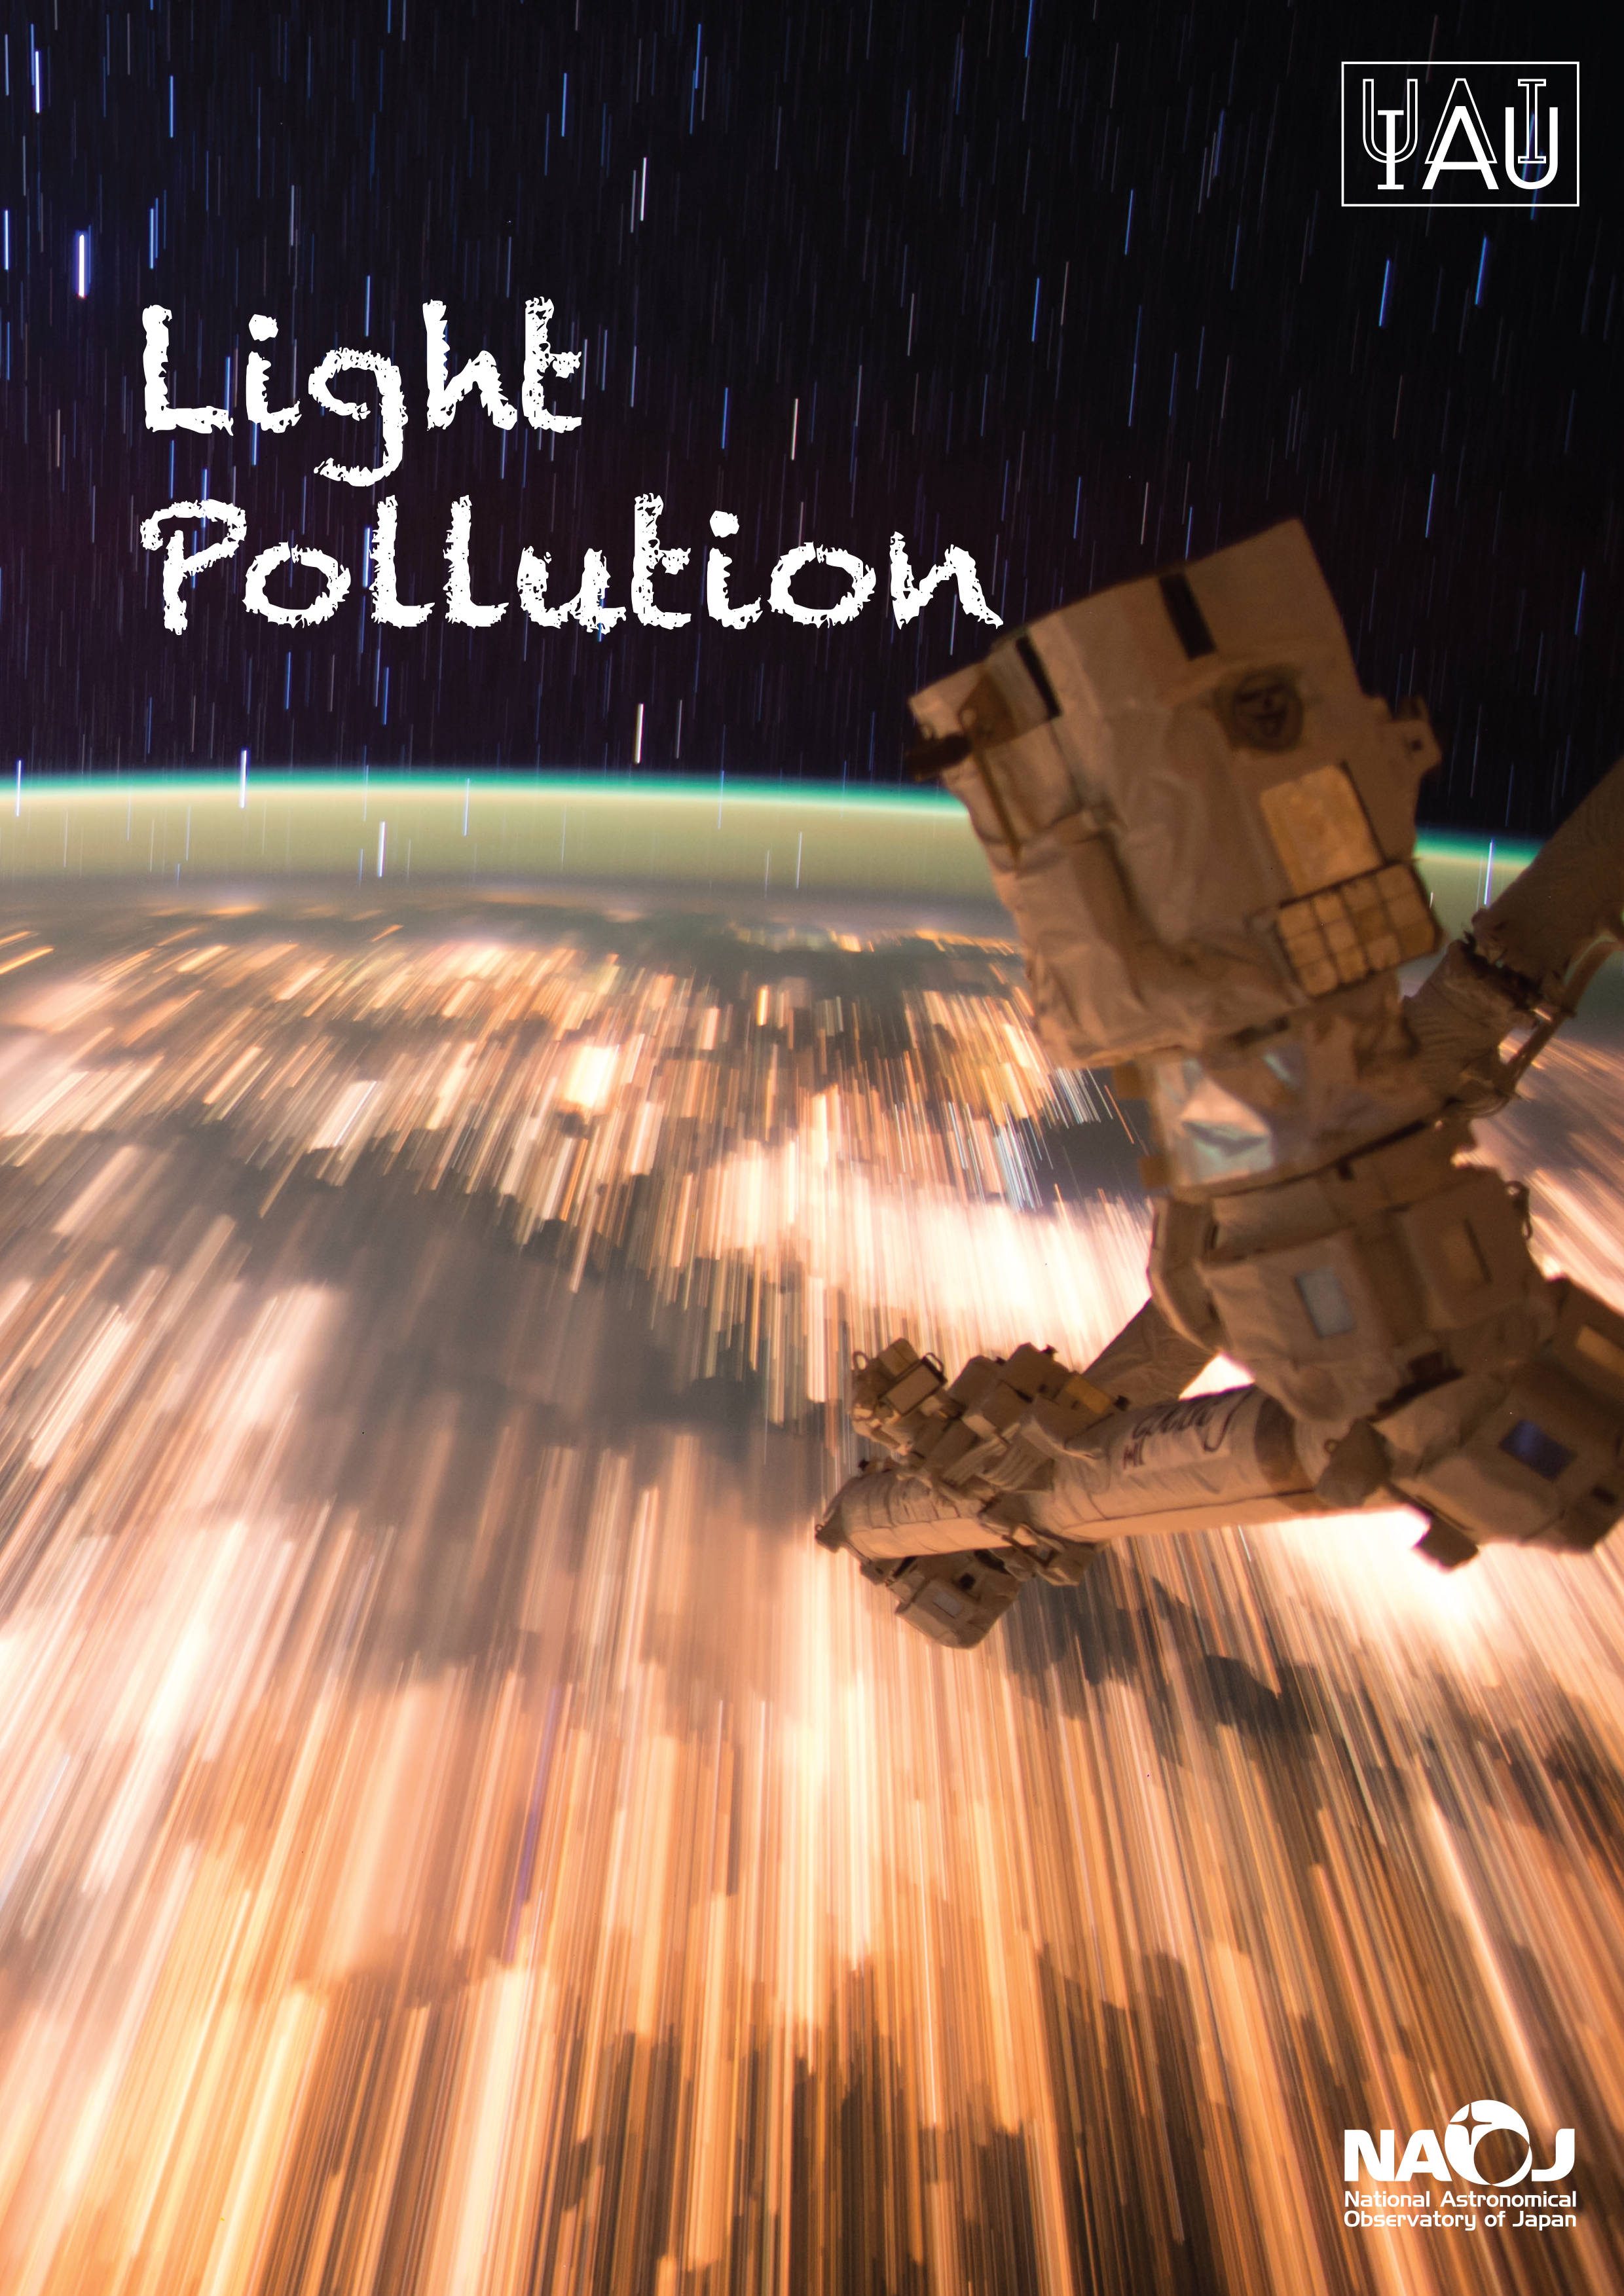

Light Pollution Brochure

This publication is a compilation of important findings of experts worldwide in the area of light pollution. The information was gathered under the umbrella of the Cosmic Light programme, organised by IAU during the International Year of Light 2015. The goal of this brochure is to raise the profile of recent advancements in our understanding of light pollution, in particular regarding the use of LEDs, to support the astronomy community and increase public awareness of light pollution research.

You can download this brochure as a high resolution pdf or as a medium resolution pdf.

Translations:
Arabic, courtesy of Ali jaber Al-Edhari
Chinese (Traditional), courtesy of the University of Hong Kong (HKU).
Bahasa Indonesia, courtesy of the volunteers of the IAU Astronomy Translation Network.
Bahasa Melayu, courtesy of the Apadilangit team.
Polish, courtesy of Polish Astronomical Society and POLARIS-OPP Association.
Portuguese, courtesy of volunteers of the IAU Astronomy Translation Network.
Spanish, courtesy of the Museo de Ciencias Naturales de La Salle.
Turkish, courtesy of the Turkish Astronomical Society (TAD).
Filipino, courtesy of the Rizal Technological University - Center for Astronomy Research and Development.

Credit:
IAU Office for Astronomy Outreach

Credit: IAU Office for Astronomy Outreach